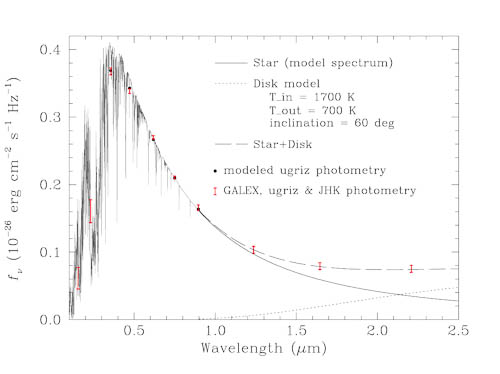

Photometric measurements using NIRI in the infrared, the Sloan Digital Sky Survey in the optical, and GALEX in the ultraviolet

Photometric measurements using NIRI in the infrared, the Sloan Digital Sky Survey in the optical, and GALEX in the ultraviolet compared to the best models of the star and the debris disk. The estimated size of the disk is ~190,000 kilometers. The disk is most apparent at the longer wavelengths (above 1 micron) that NIRI measures

Credit: International Gemini Observatory/NOIRLab/NSF/AURA